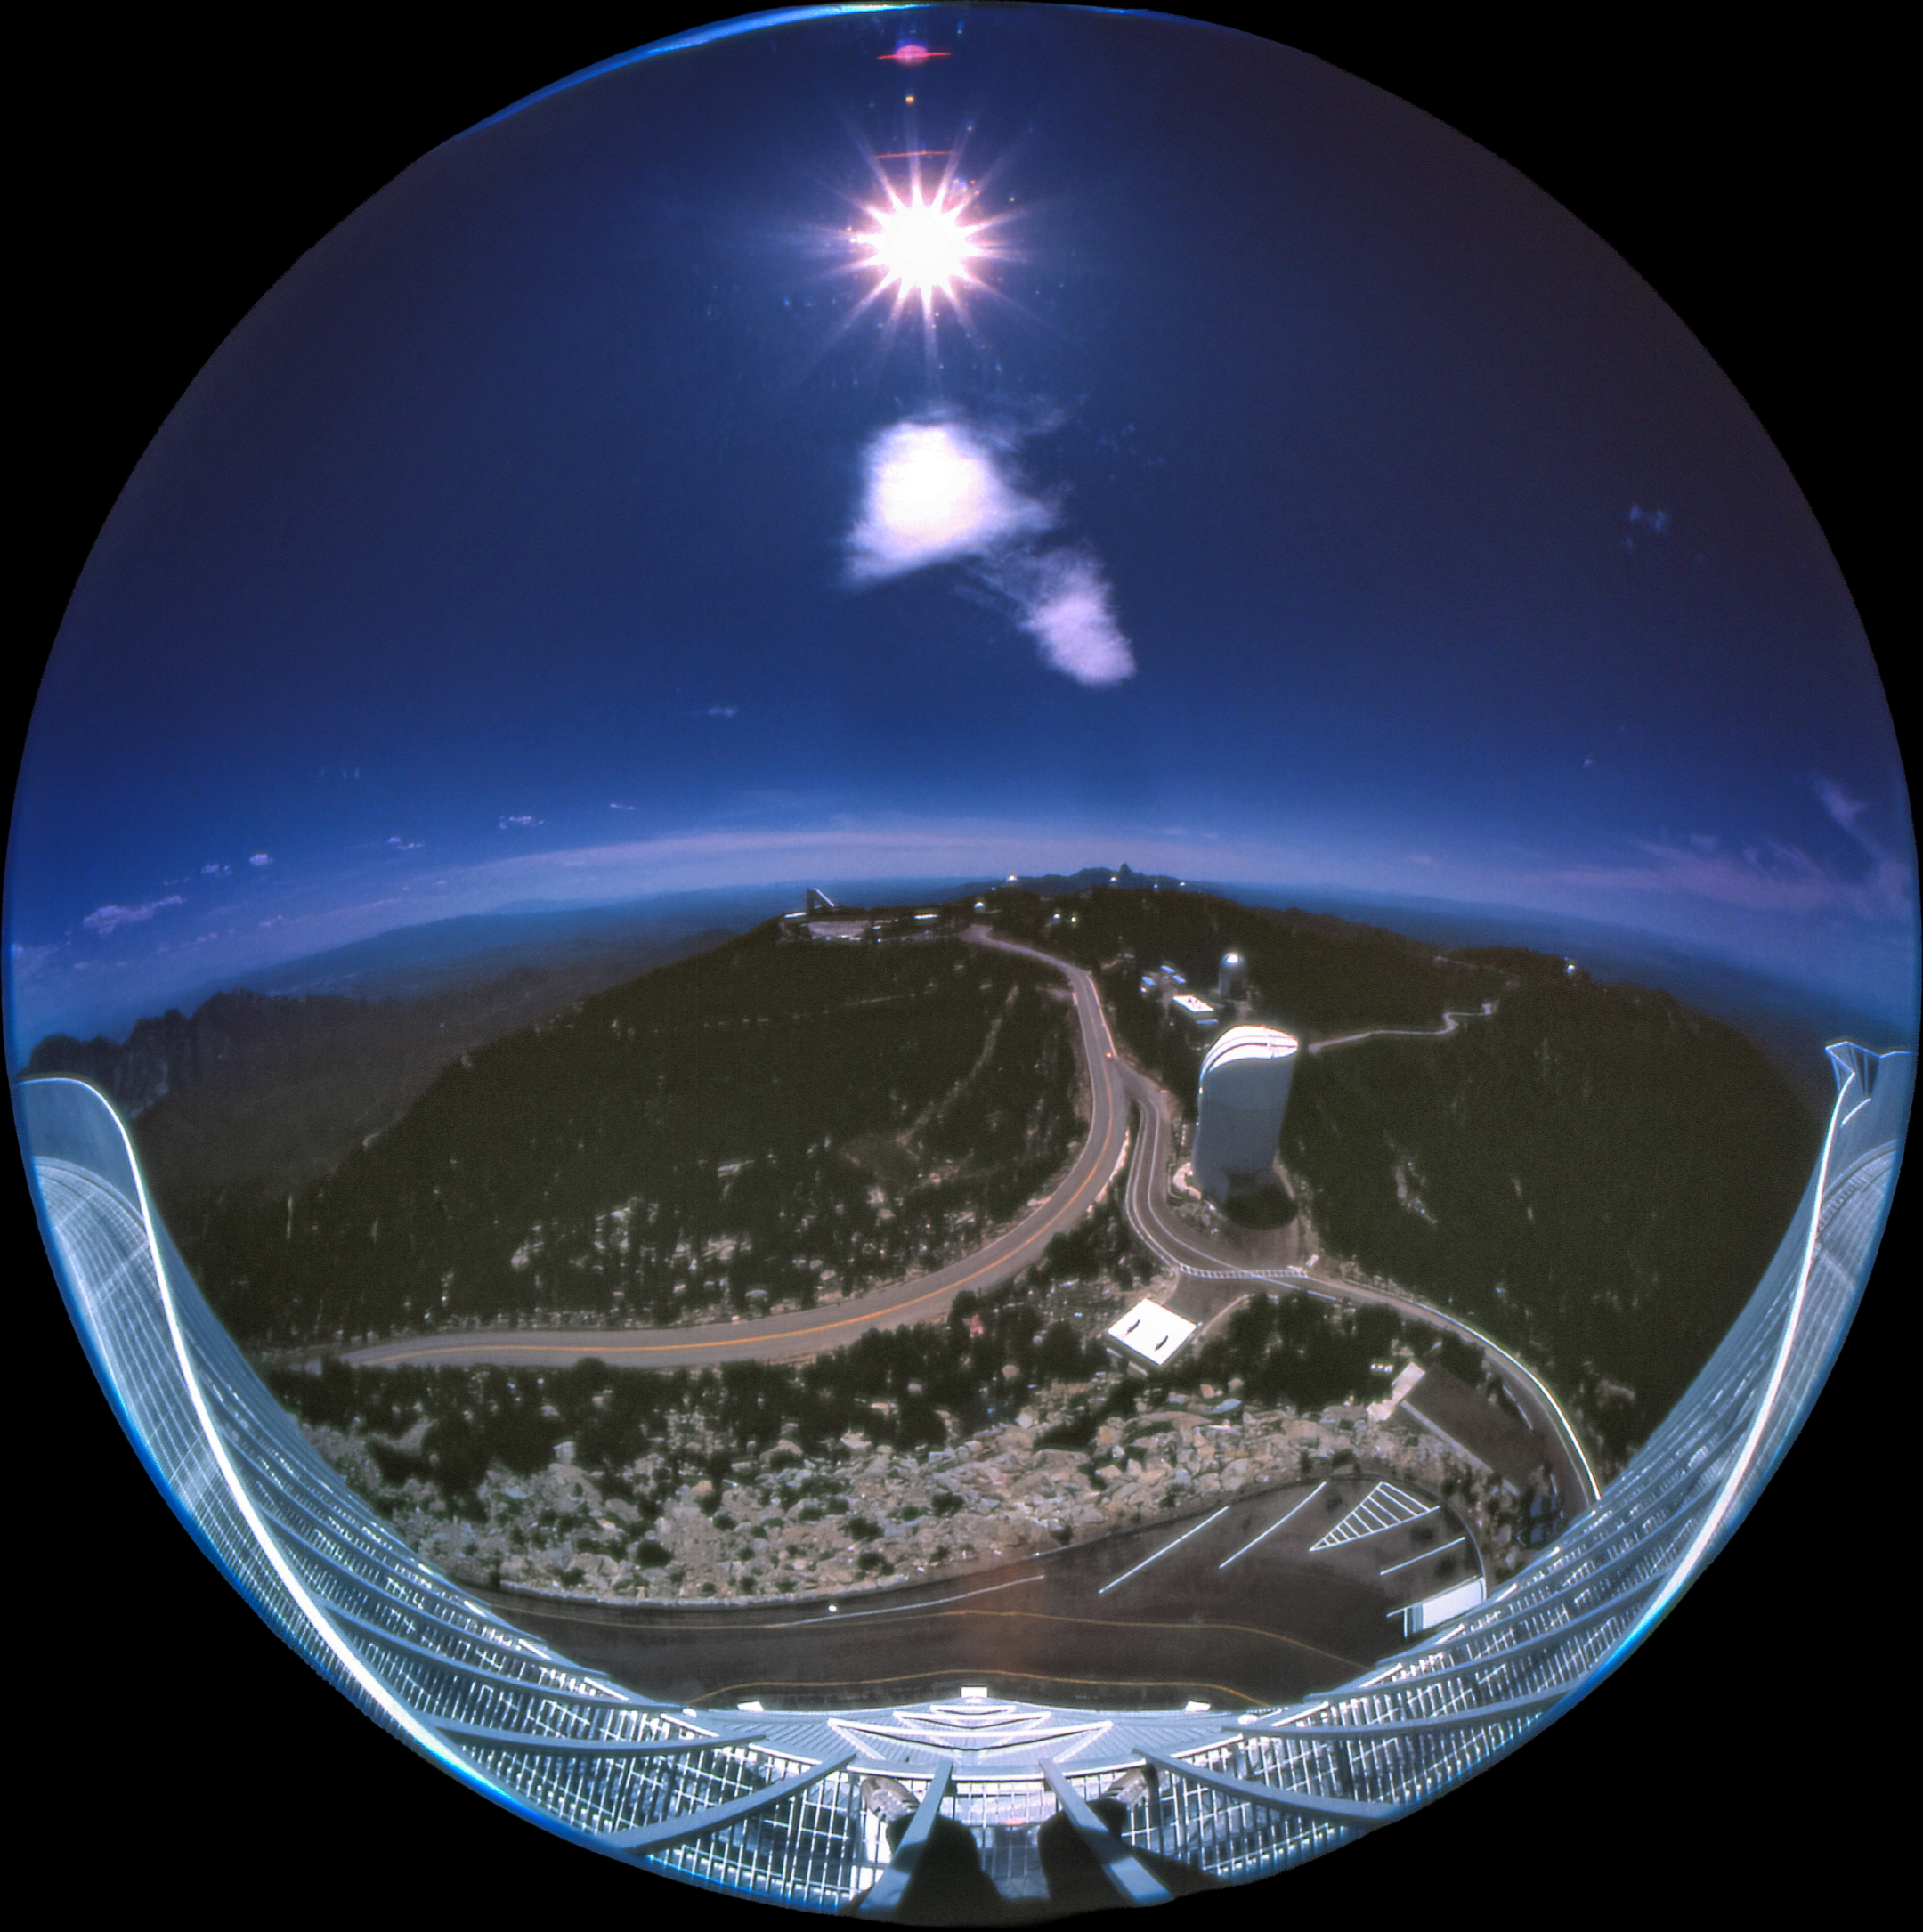

Fisheye View from the Nicholas U. Mayall's Catwalk

Carey Portnoy, a former Technical Assistant at NSF Kitt Peak National Observatory, captured this fisheye image in the late 1970s. It shows the stunning view from the NSF Nicholas U. Mayall 4-meter Telescope's catwalk.

This image is part of NSF NOIRLab’s historical archives.

Credit: KPNO/NOIRLab/NSF/AURA/C. Portnoy